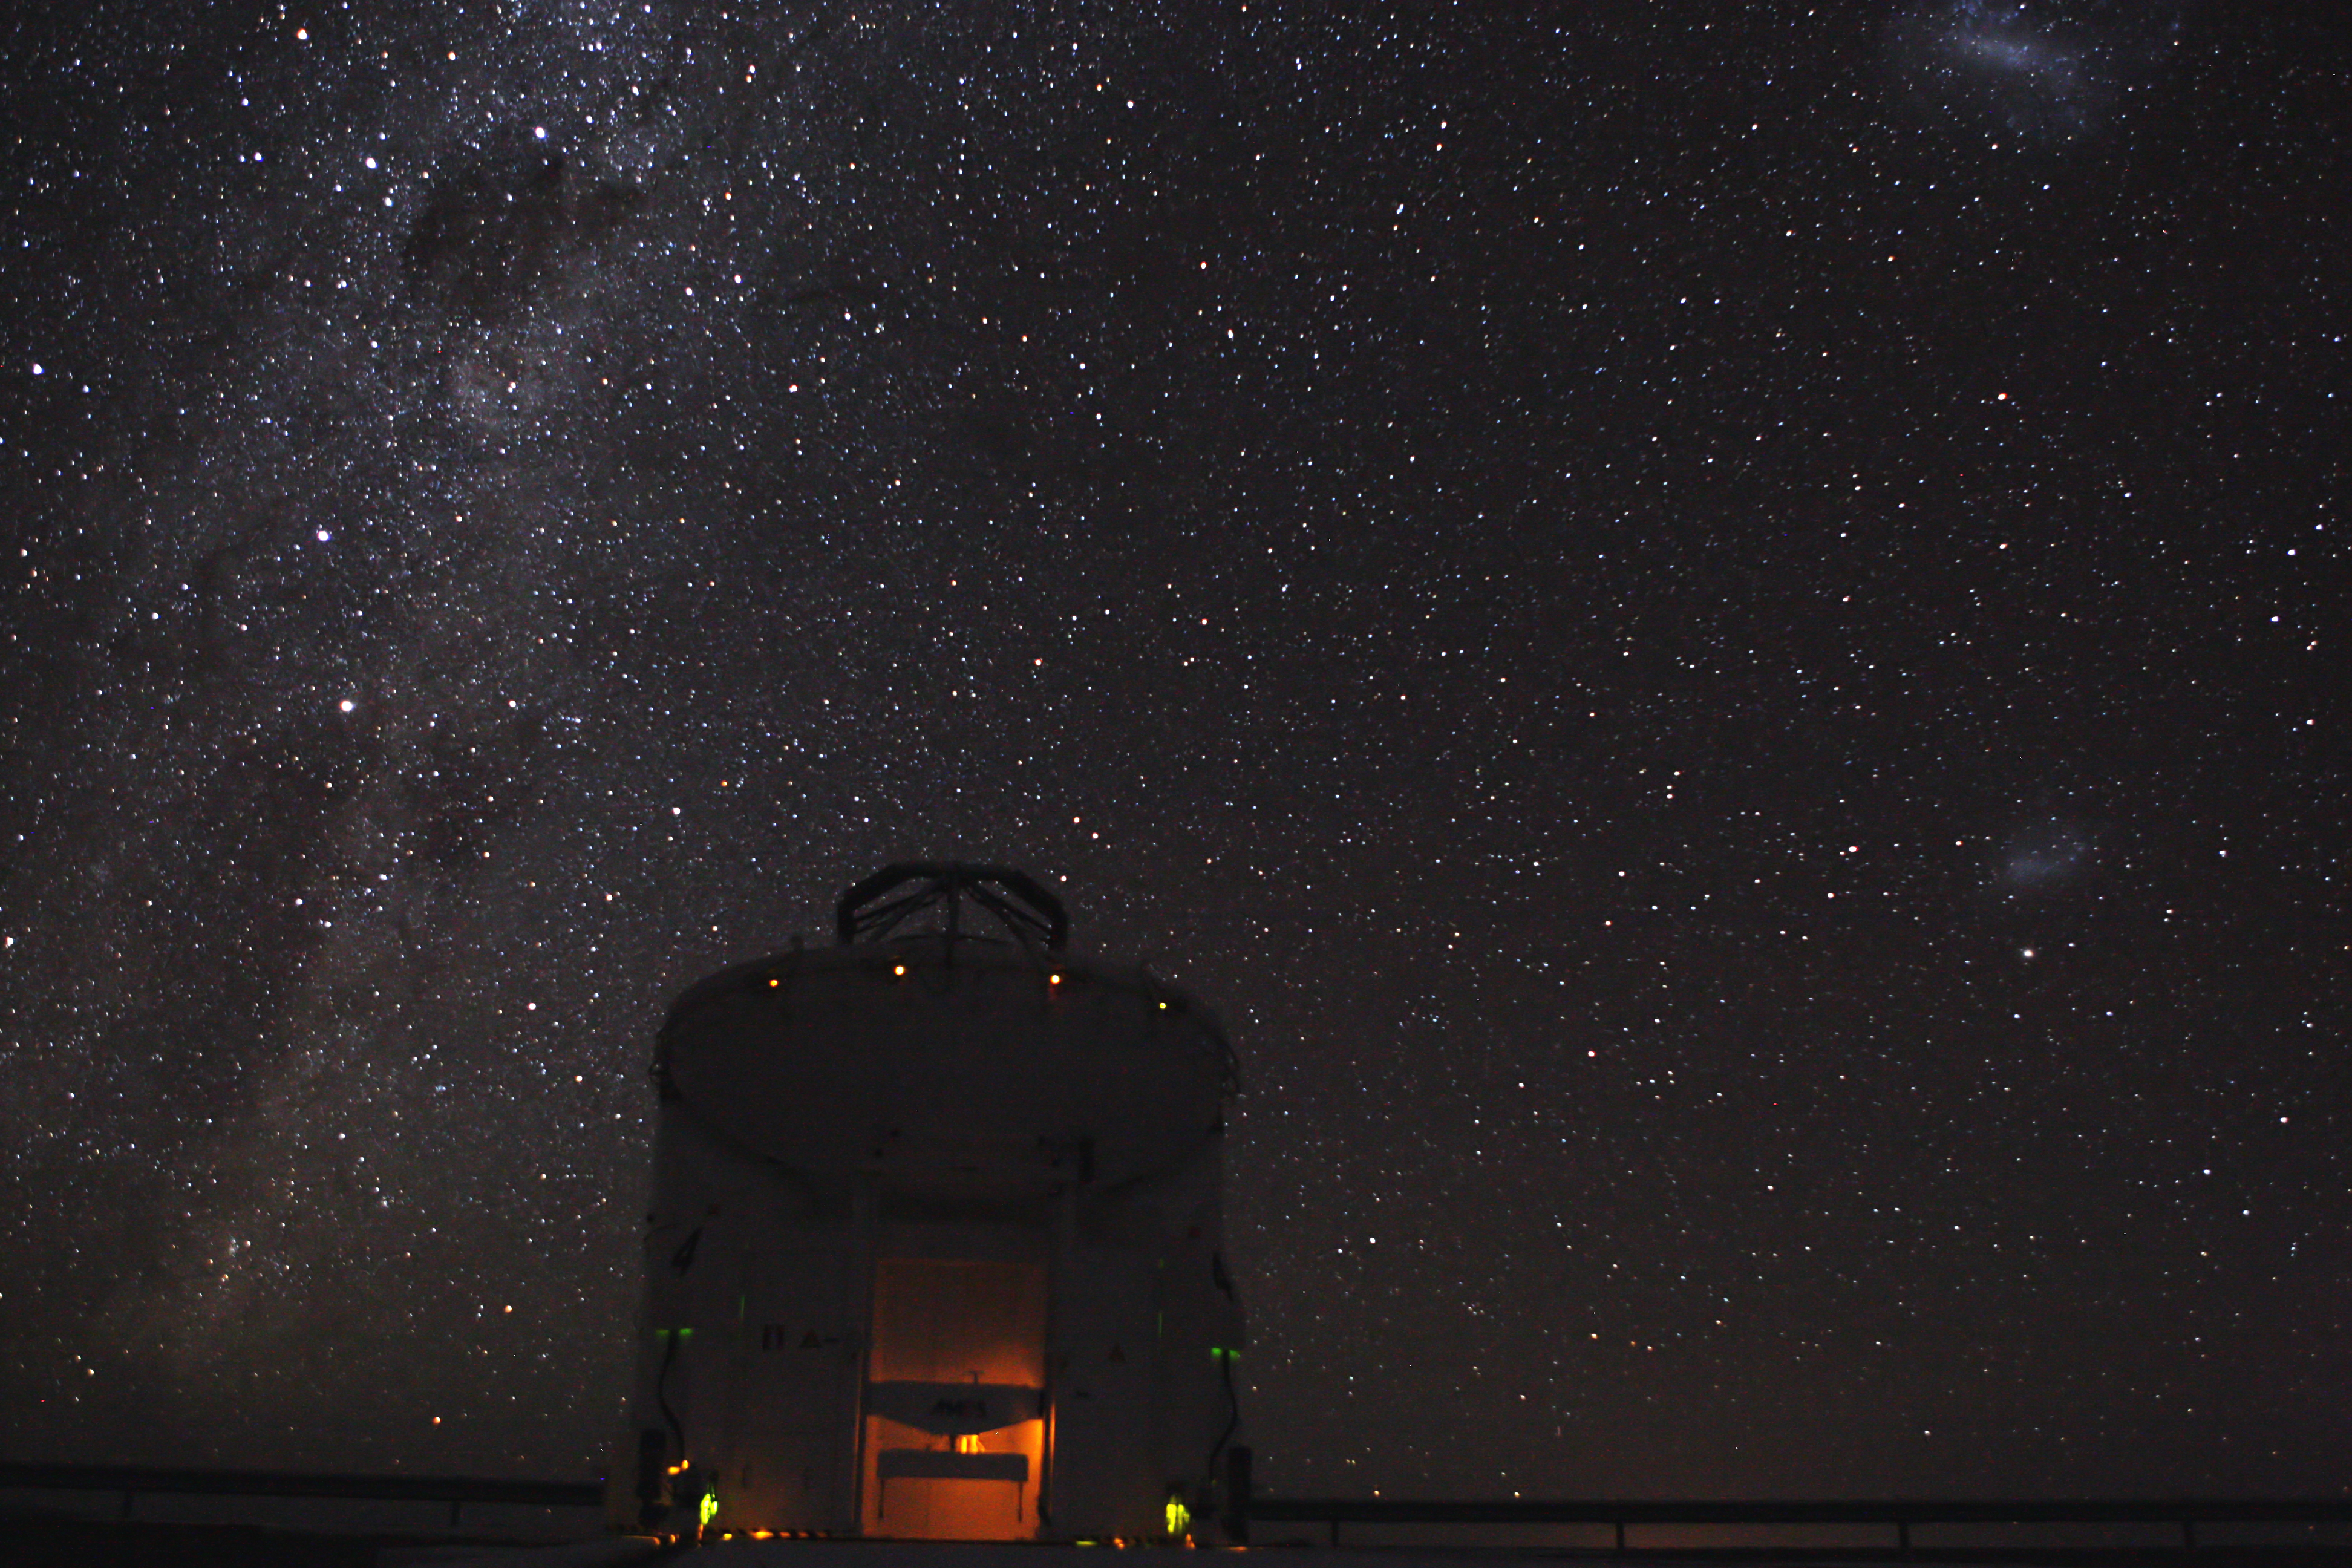

AT4 under the night sky

The VLTI´s Auxiliary Telescope AT4 during a night of observations. On the left side, the Milky Way, where –from top to bottom- the Southern Cross, the Coal Sack nebula and the bright stars Alpha and Beta Centauri are easily recognizable. On the right side, the Magellanic Clouds.

Credit: ESO